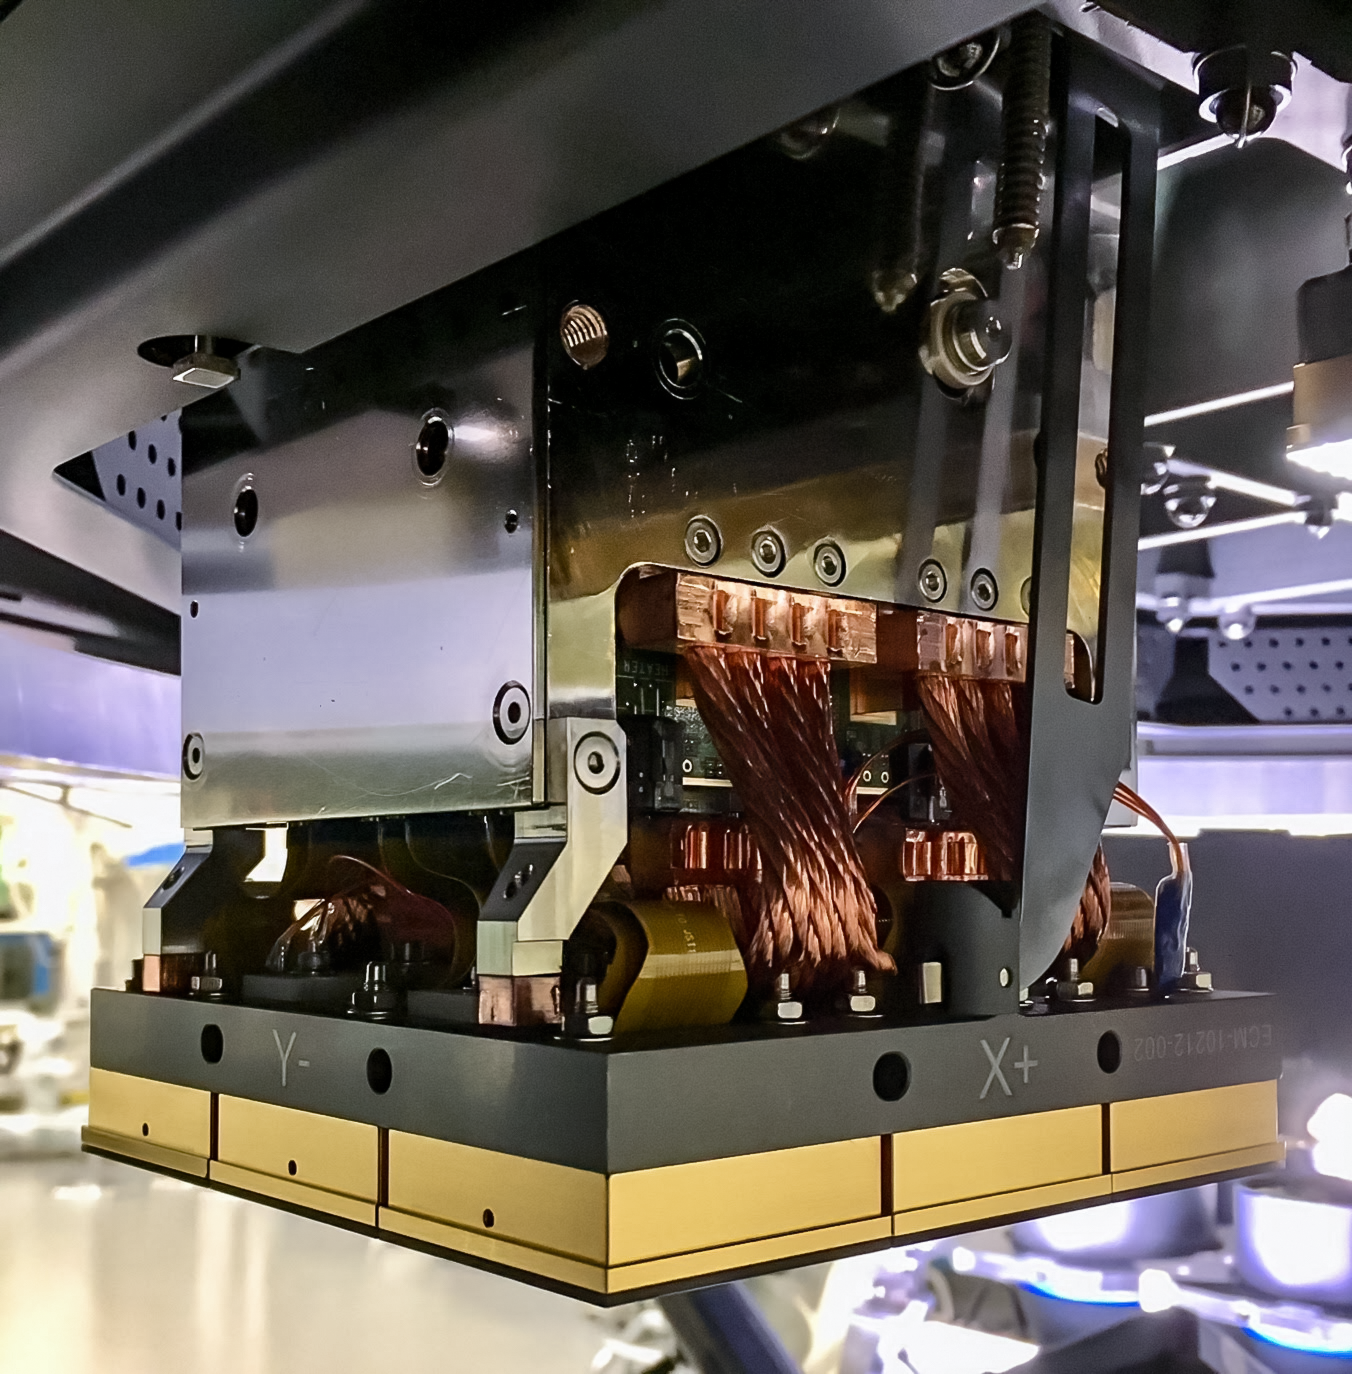

Vera C. Rubin Observatory LSST Camera Focal Plane Build 066

Testing the process of installing RTMs into the final cryostat assembly. In this process, a combination of mechanical RTMs, as well as engineering grade RTMs (fully functional RTMs with CCD sensors that don’t quite meet science requirements), were used.

Credit: Travis Lange/SLAC National Accelerator Laboratory